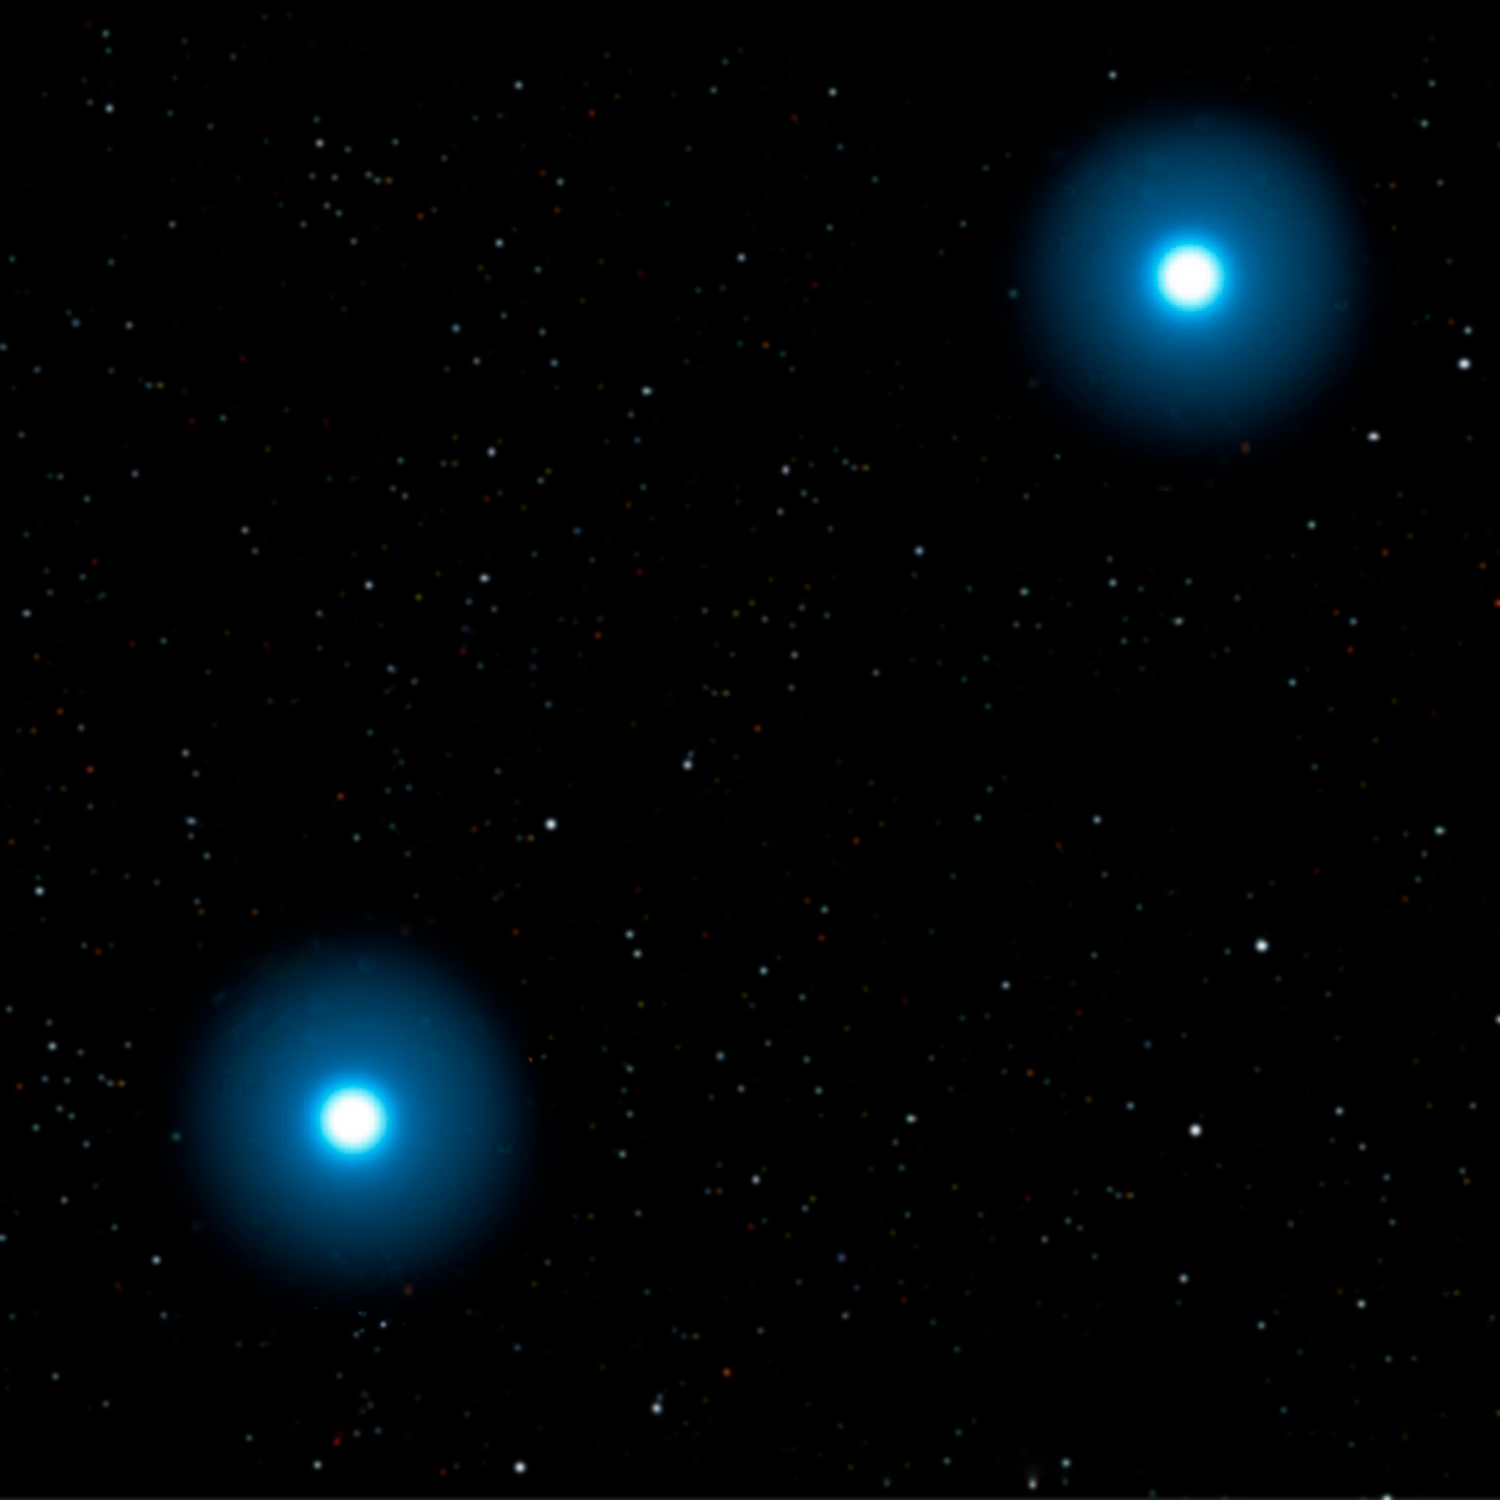

Some Rare Abnormal Stars may have White Dwarf Parents to Blame

Credit: Jon Lomberg